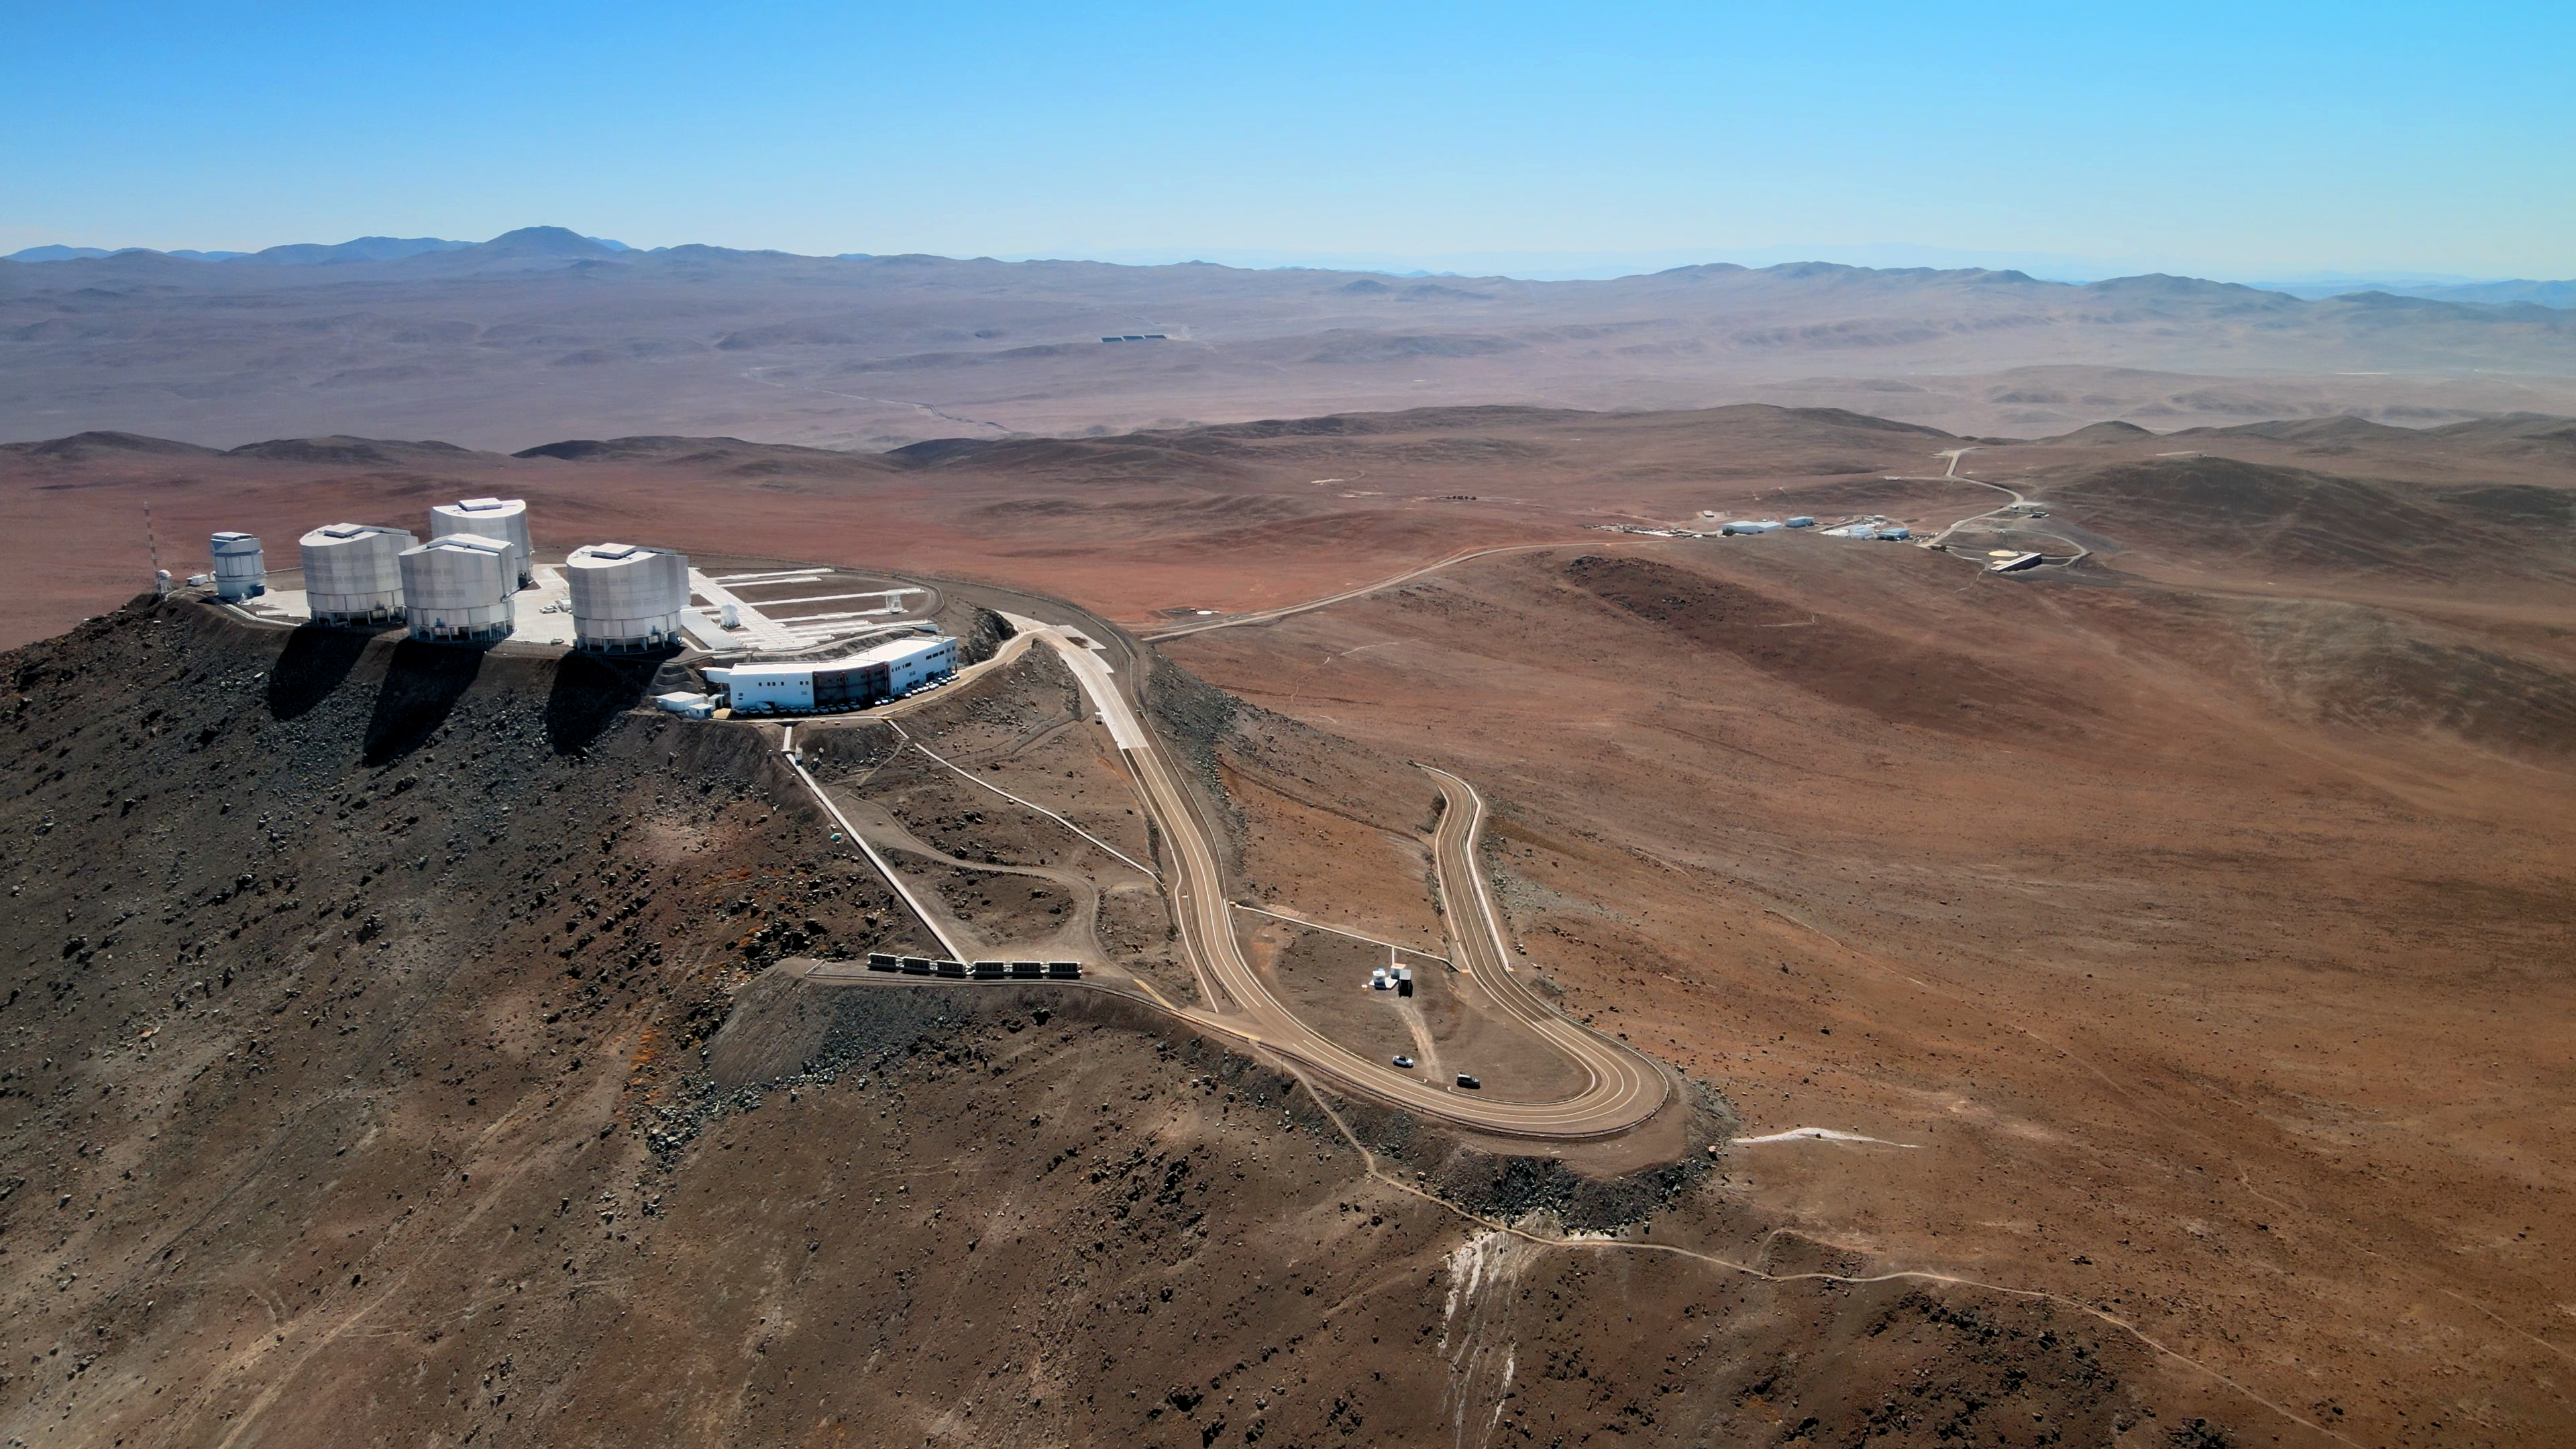

An aerial view of the OASIS project container at ESO’s Paranal Observatory

In this image, the container comprising the OASIS project sits neatly within the large U-bend in the road leading to the Very Large Telescope at ESO’s Paranal Observatory. Although it looks small, this project, operated by the German Aerospace Centre (DLR), is an exciting first in atmospheric research, aiming to monitor earthquakes on the seafloor by detecting their effect on turbulence in the mid-atmosphere. The project wants to demonstrate that this technology could eventually provide early warnings for tsunamis.

Credit: ESO